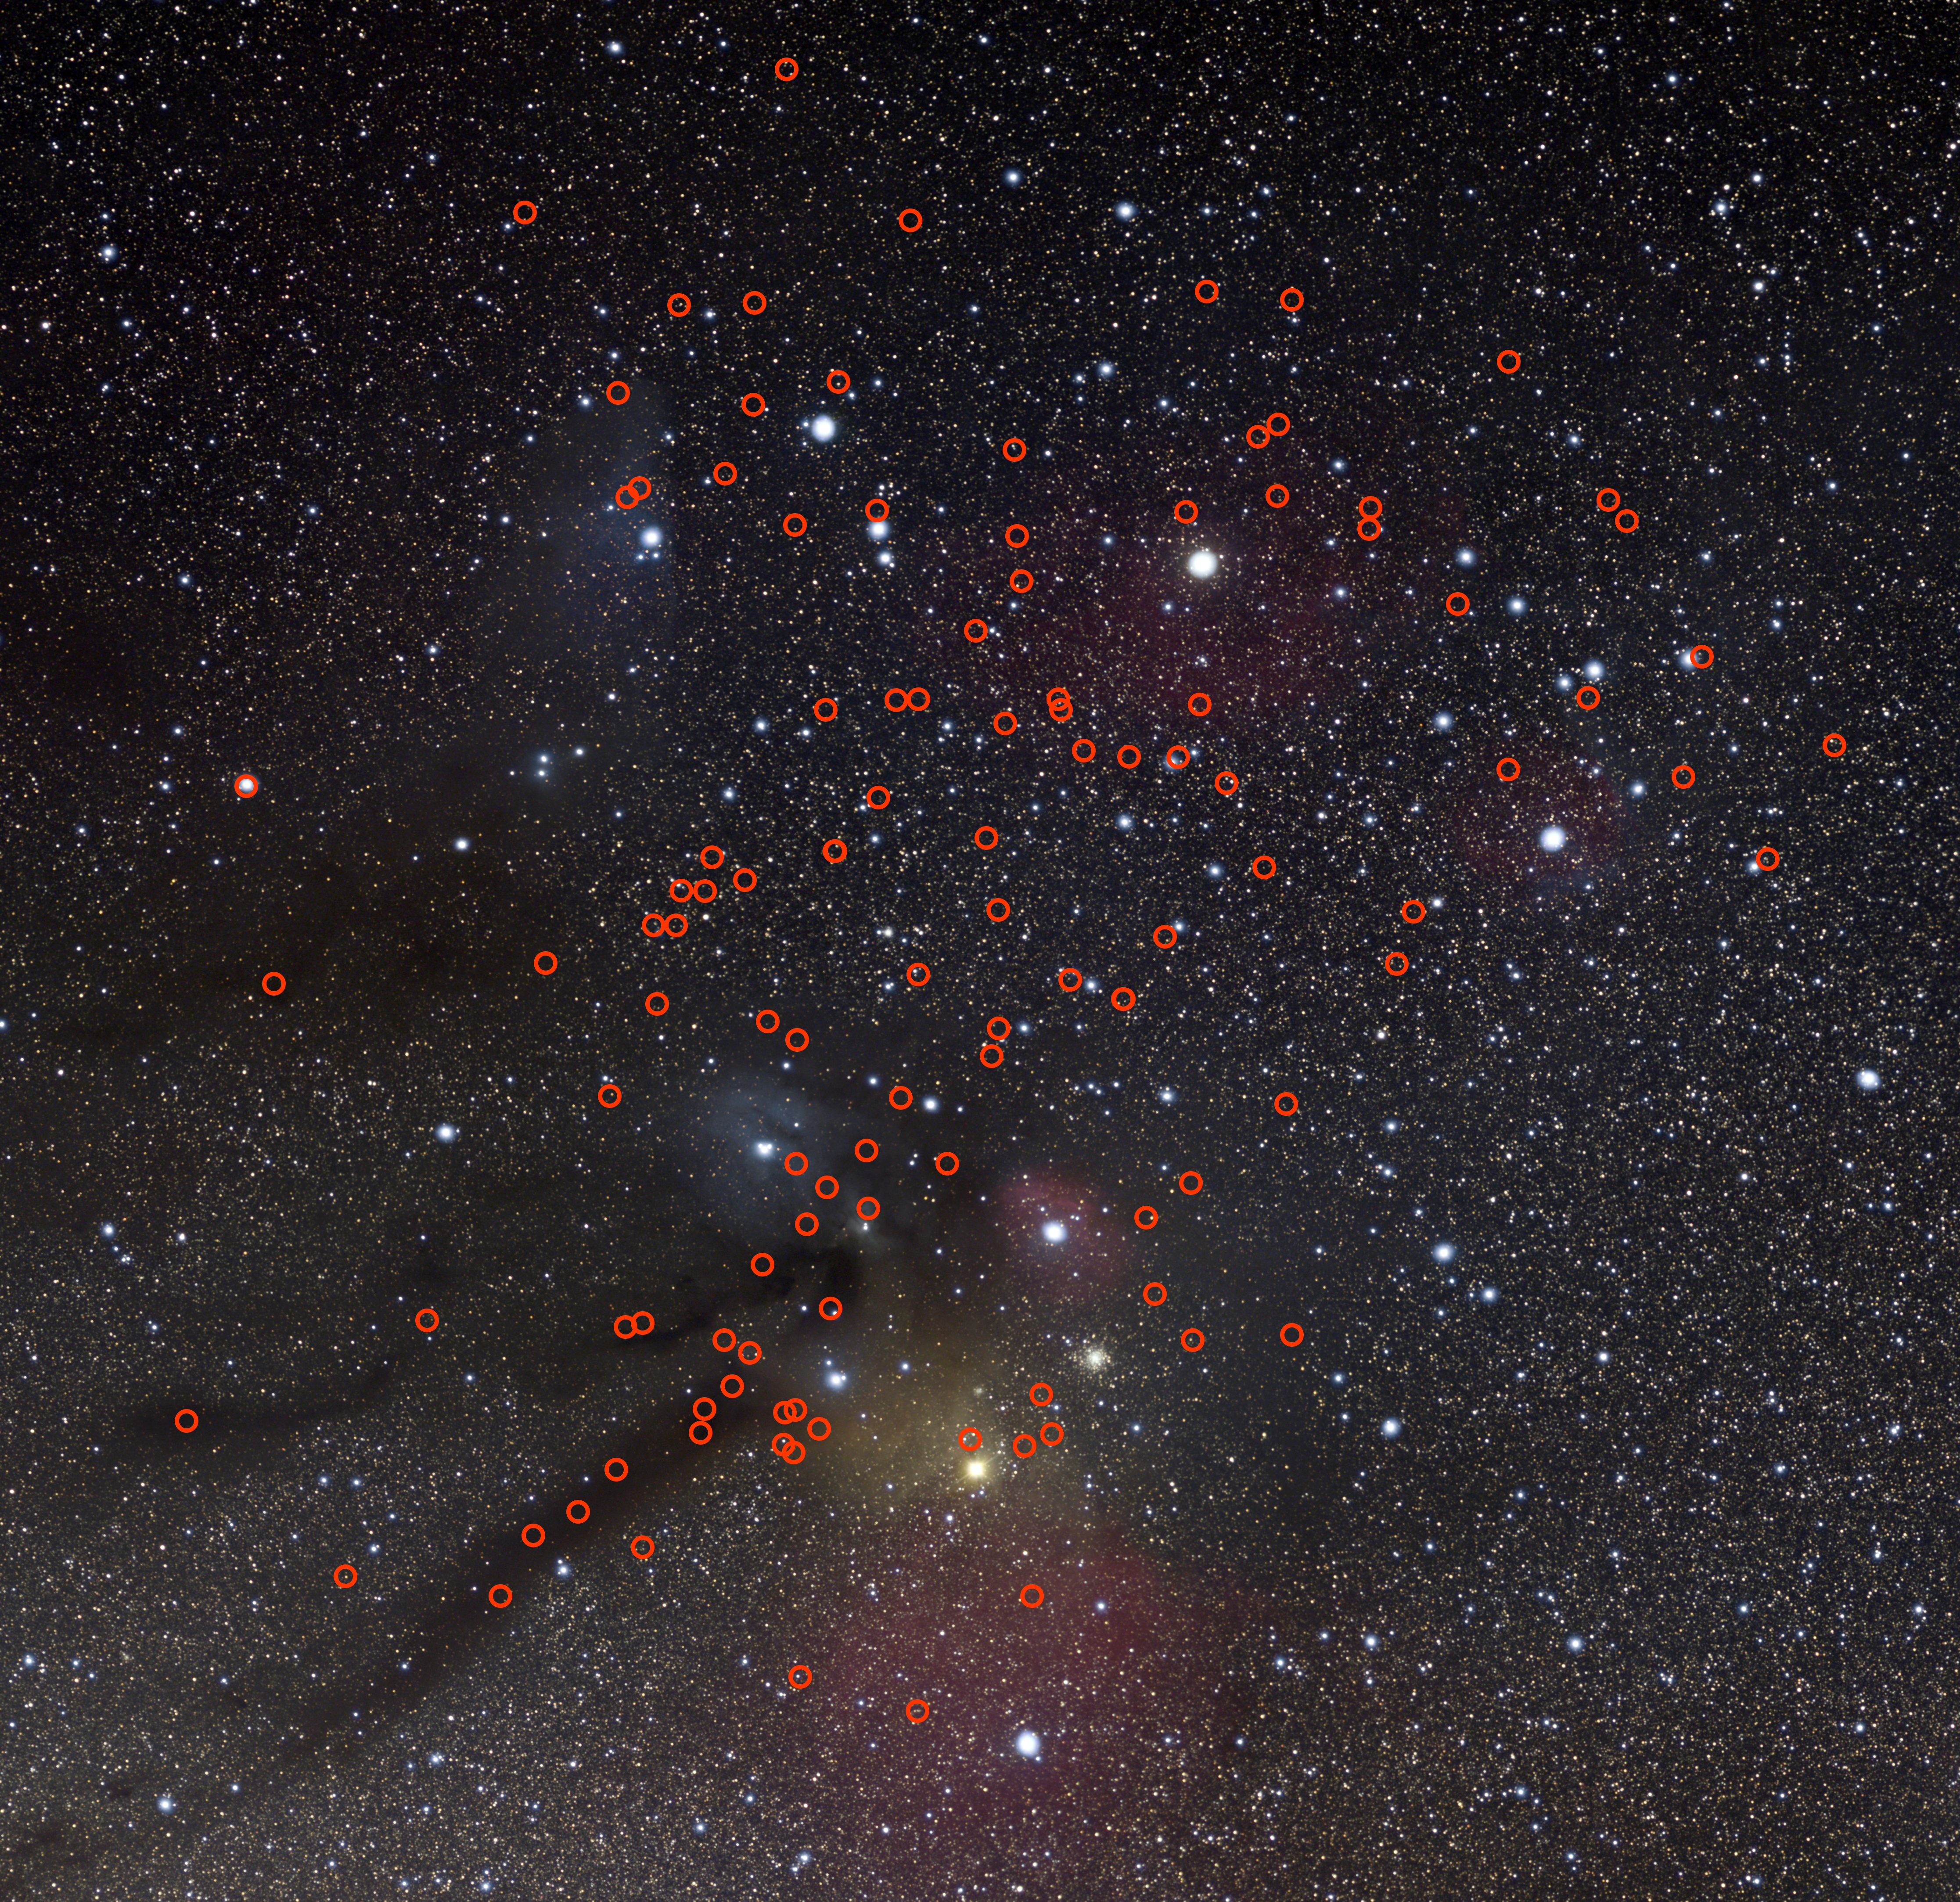

Locations of the free-floating planets found

This image shows the locations of 115 potential free-floating planets recently discovered by a team of astronomers in the direction of the Upper Scorpius and Ophiuchus constellations, highlighted with red circles. Free-floating planets have masses comparable to those of the planets in our Solar System, but do not orbit a star and instead roam freely on their own.

The exact number of free-floating planets found by the team is between 70 and 170, depending on the age assumed for the study region. This image was created assuming an intermediate age, resulting in a number of planet candidates in between the two extremes of the study.

Credit: ESO/N. Risinger (skysurvey.org)